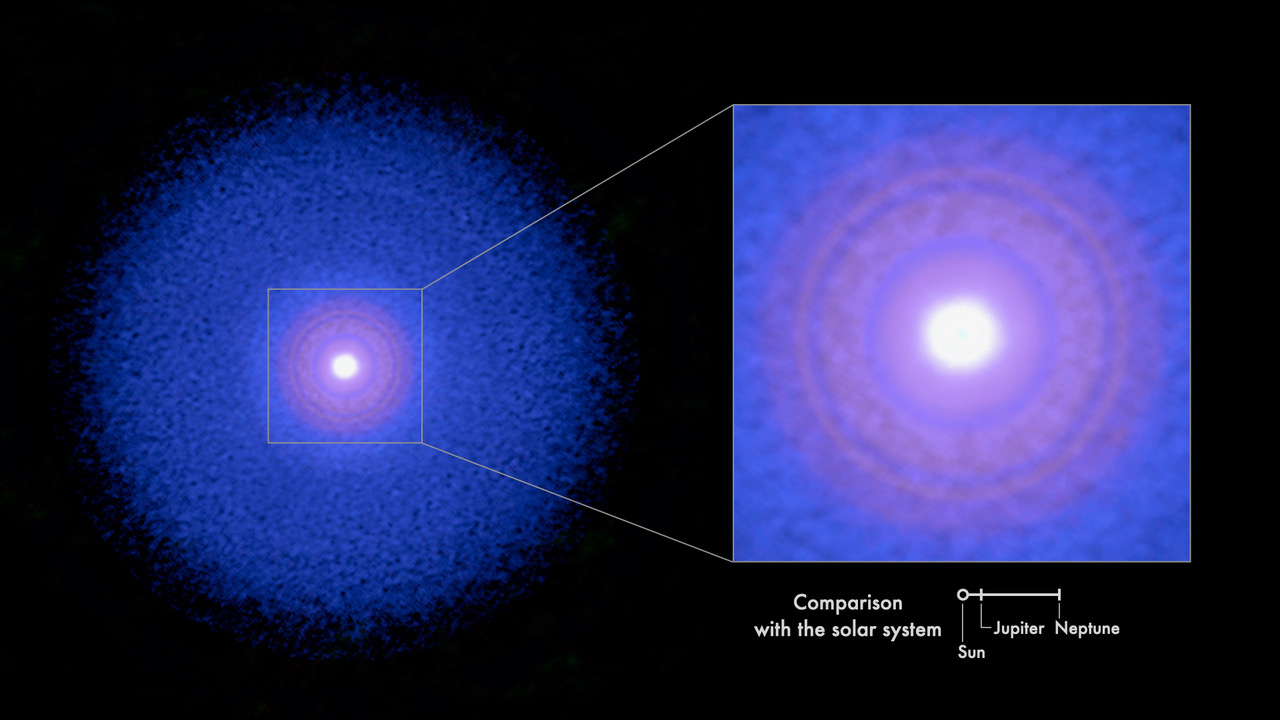

Observational image of the protoplanetary disk around TW Hydrae

Observational image of the protoplanetary disk around TW Hydrae showing the distributions of solid particles (red), carbon monoxide (blue), and dense gas (white).

Credit: T. Yoshida, T. Tsukagoshi et al. - ALMA (ESO/NAOJ/NRAO)